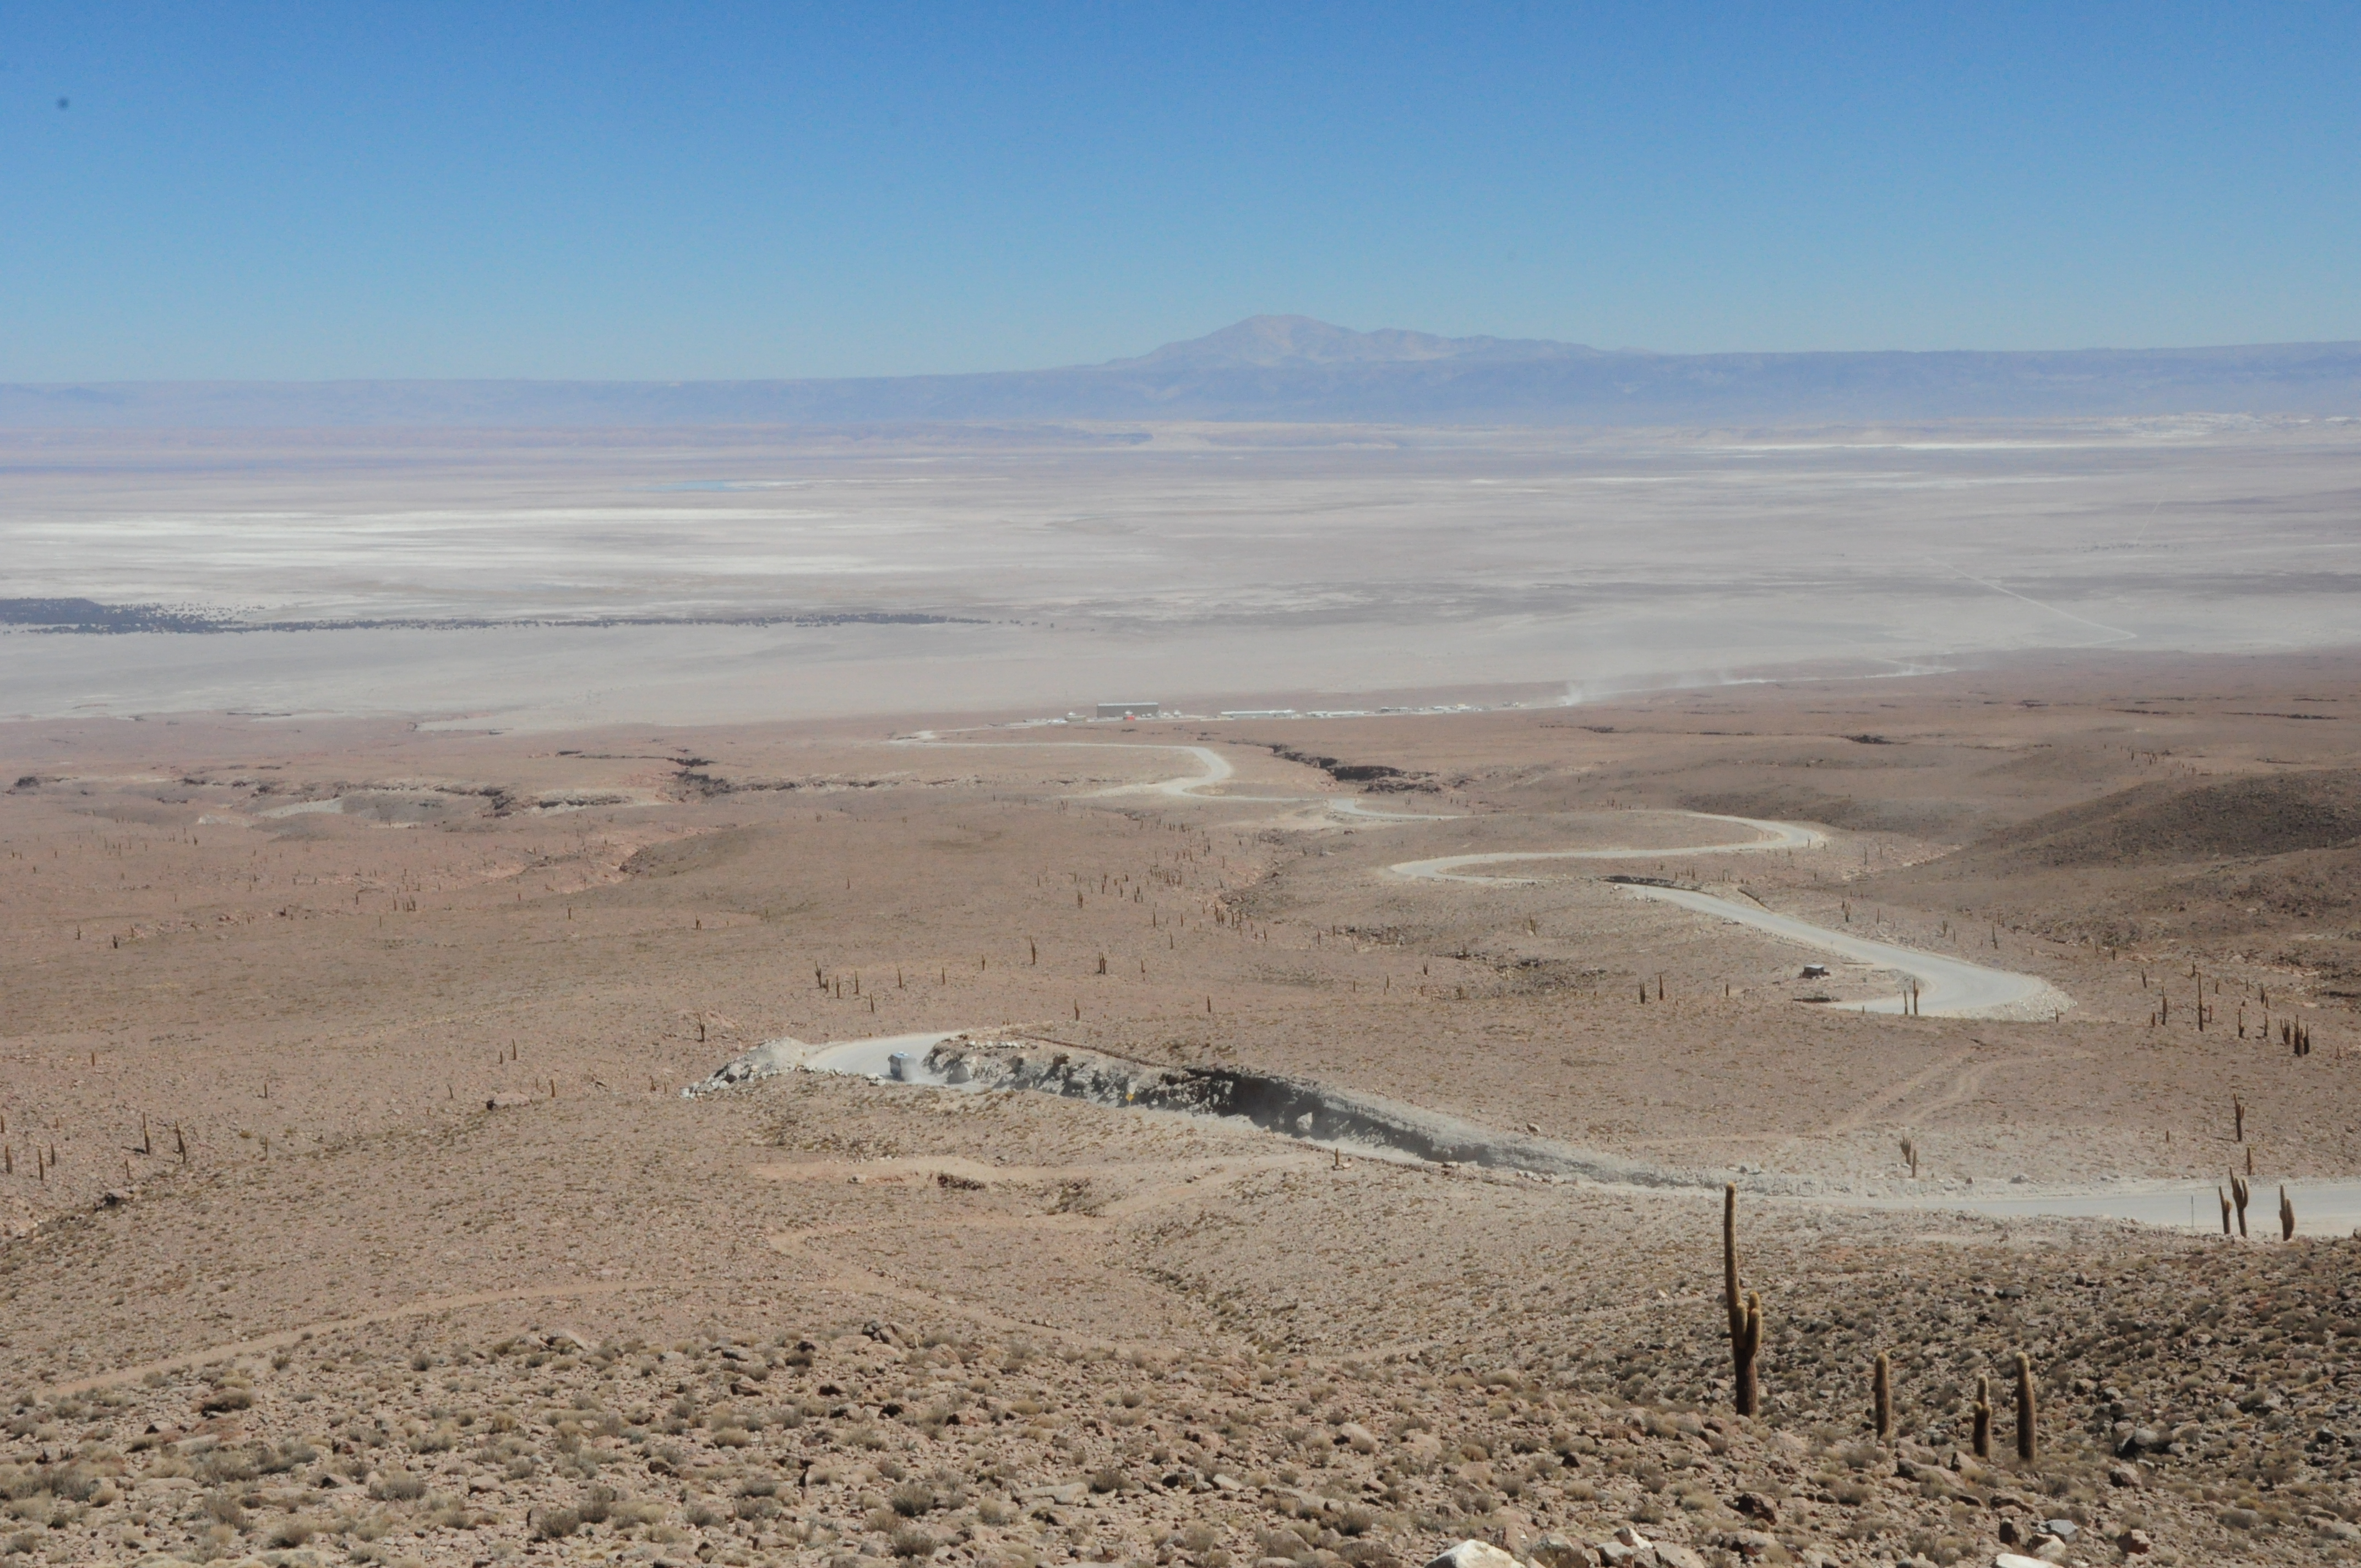

The road that connects the OSF to Chajnantor.

The road that connects the OSF to Chajnantor. Many Cardón cactus can be seen along the way.

Credit: ALMA (ESO/NAOJ/NRAO)